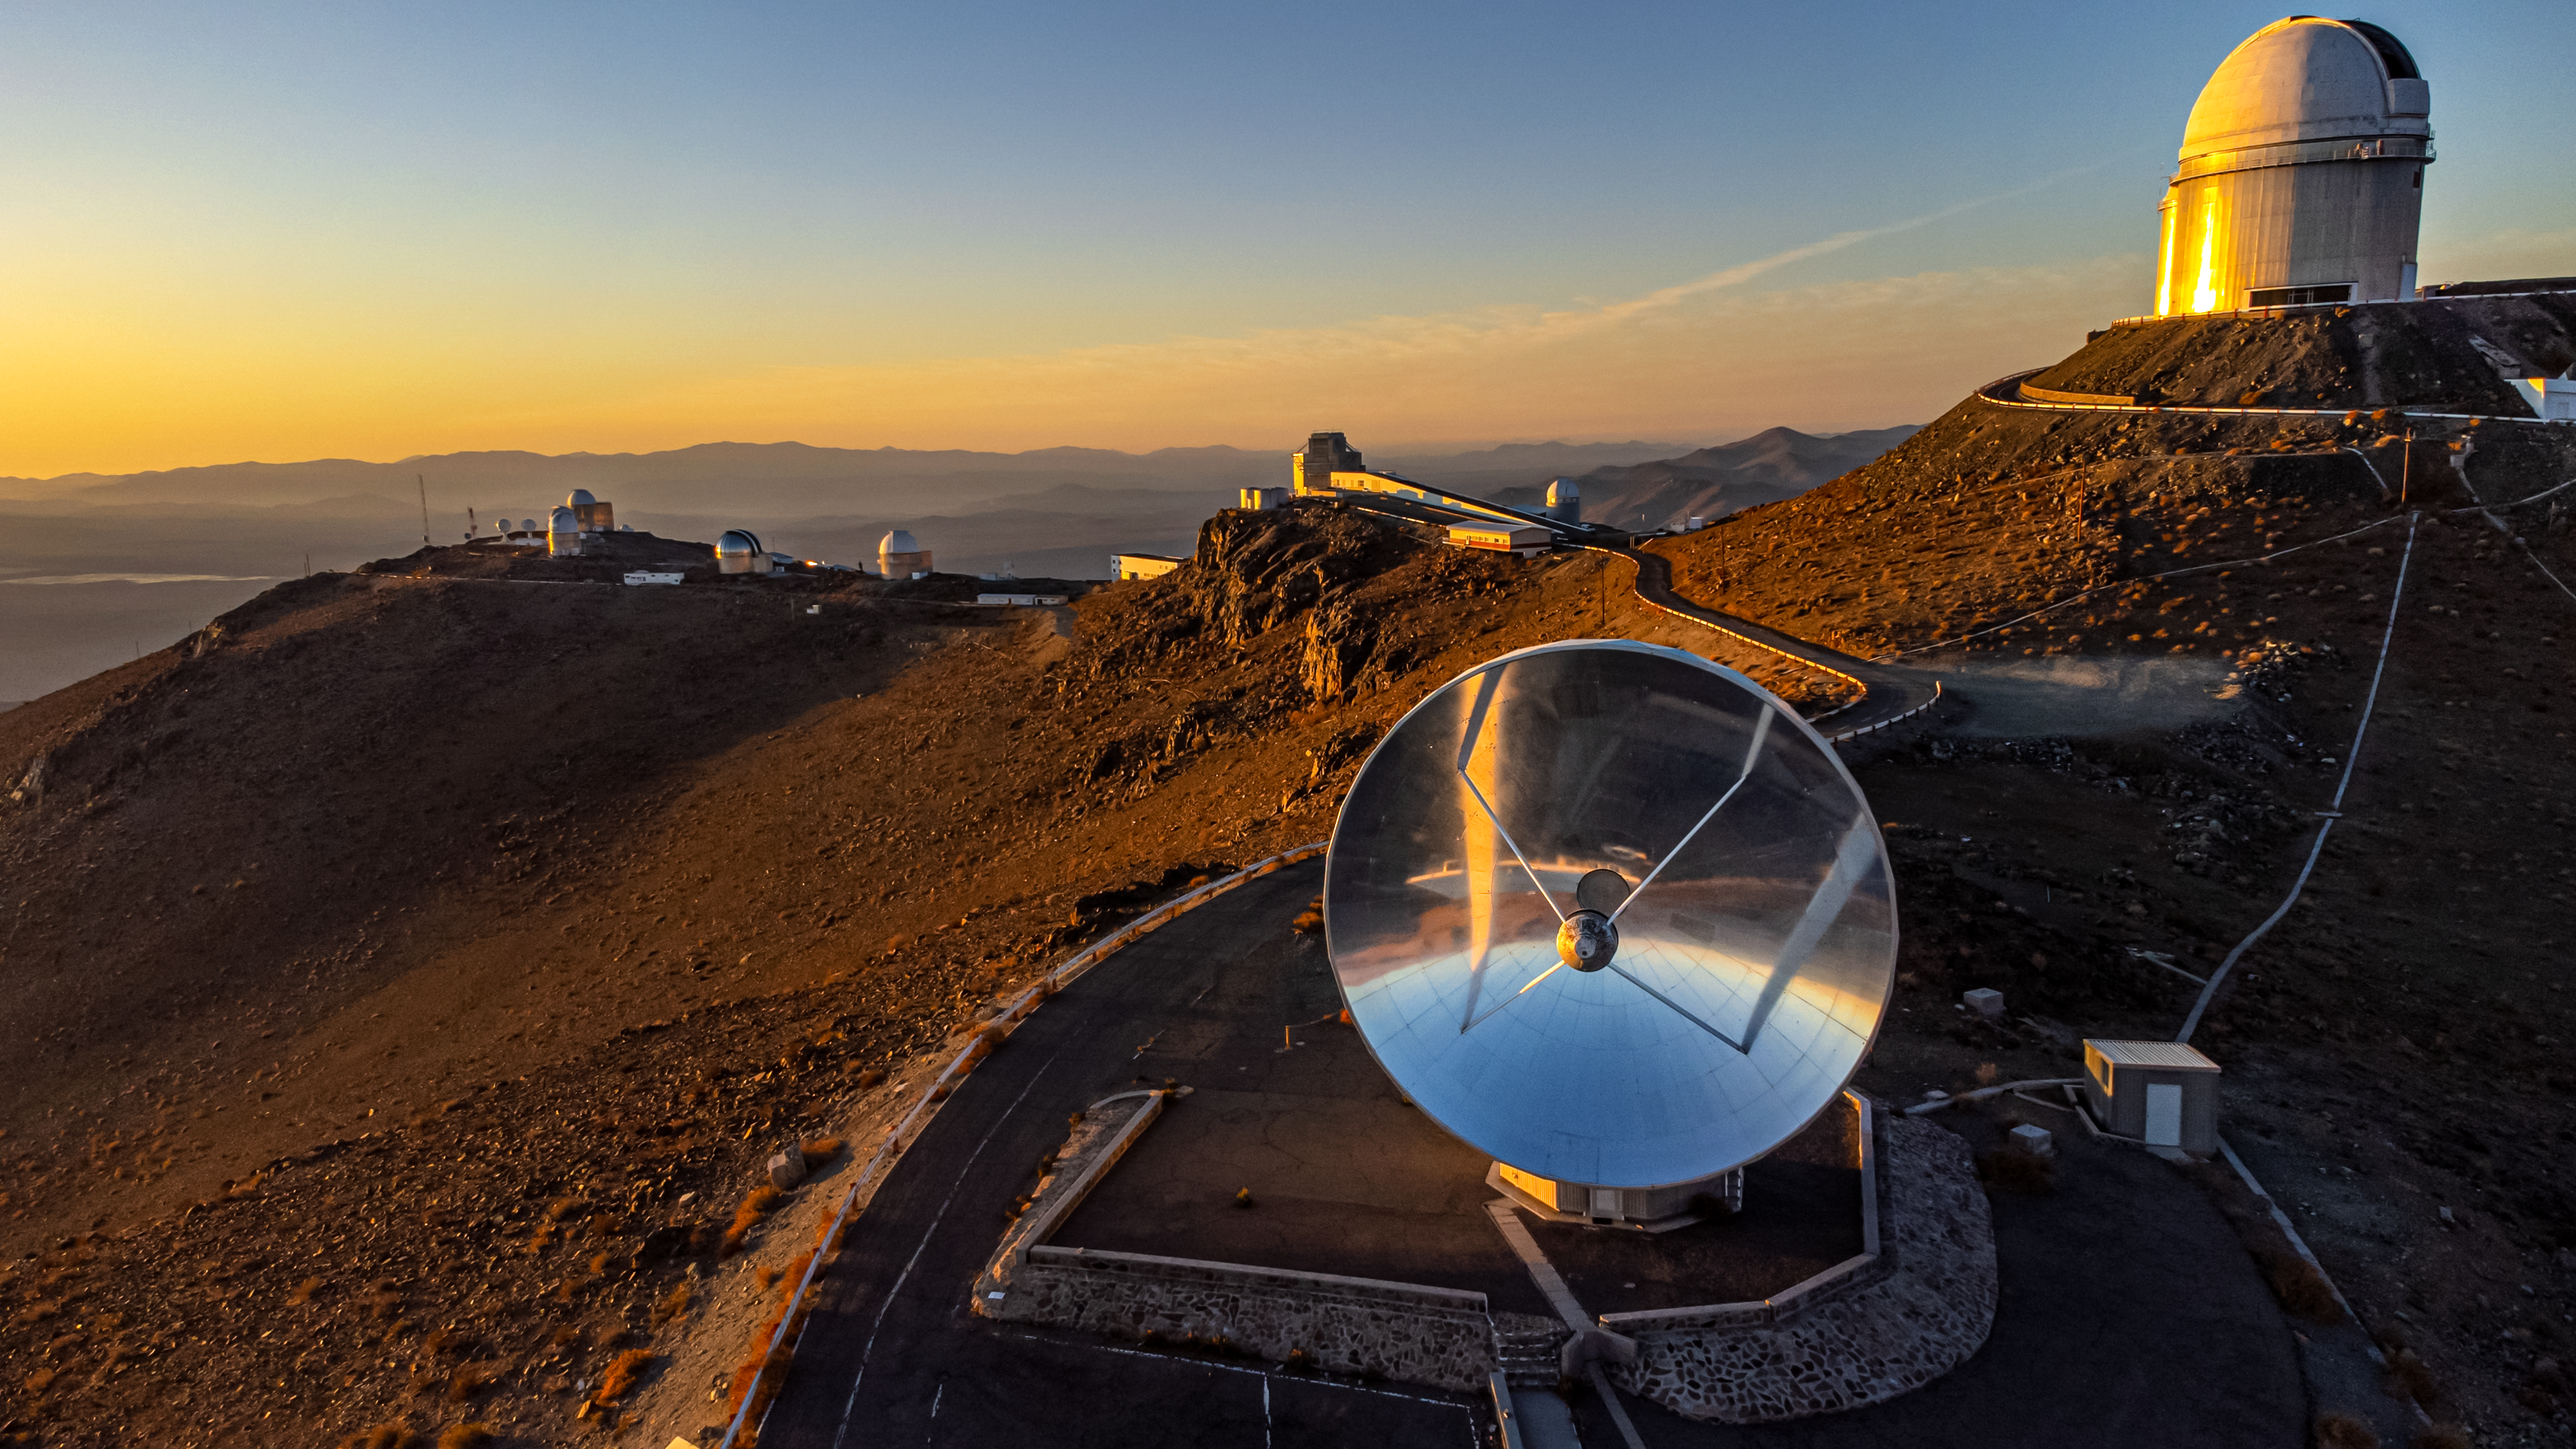

A mirror to the past

The sunset seen in this Picture of the Week creates a magnificent setting over the telescope village of ESO’s La Silla Observatory in the Chilean desert. La Silla is home to many telescopes, some still in active use, like the ESO 3.6-metre telescope situated at the highest summit to the right and currently on the hunt for exoplanets.

Some of La Silla’s telescopes have been retired, like the Swedish-ESO submillimetre Telescope (SEST) that’s seen in the foreground with its shiny 15-metre dish. Built in 1987, SEST was at the time the largest telescope of its kind in the southern hemisphere. Thanks to its wavelength range, it enabled scientists to study the very distant Universe, and to make many exciting discoveries related to stellar nurseries.

As time passed, new technology brought forth more advanced telescopes, which also observe in the (sub)millimeter part of the spectrum, such as the Atacama Pathfinder Experiment (APEX) and the Atacama Large Millimeter/submillimeter Array (ALMA) which ESO partners with. Close to APEX and ALMA seeing first light, SEST was decommissioned in 2003. Still standing at La Silla, SEST acts like a mirror, allowing us not only to see the reflection of the desert and the sky, but also provides a mirror to the past of astronomical exploration.

Credit: Zdeněk Bardon/ESO